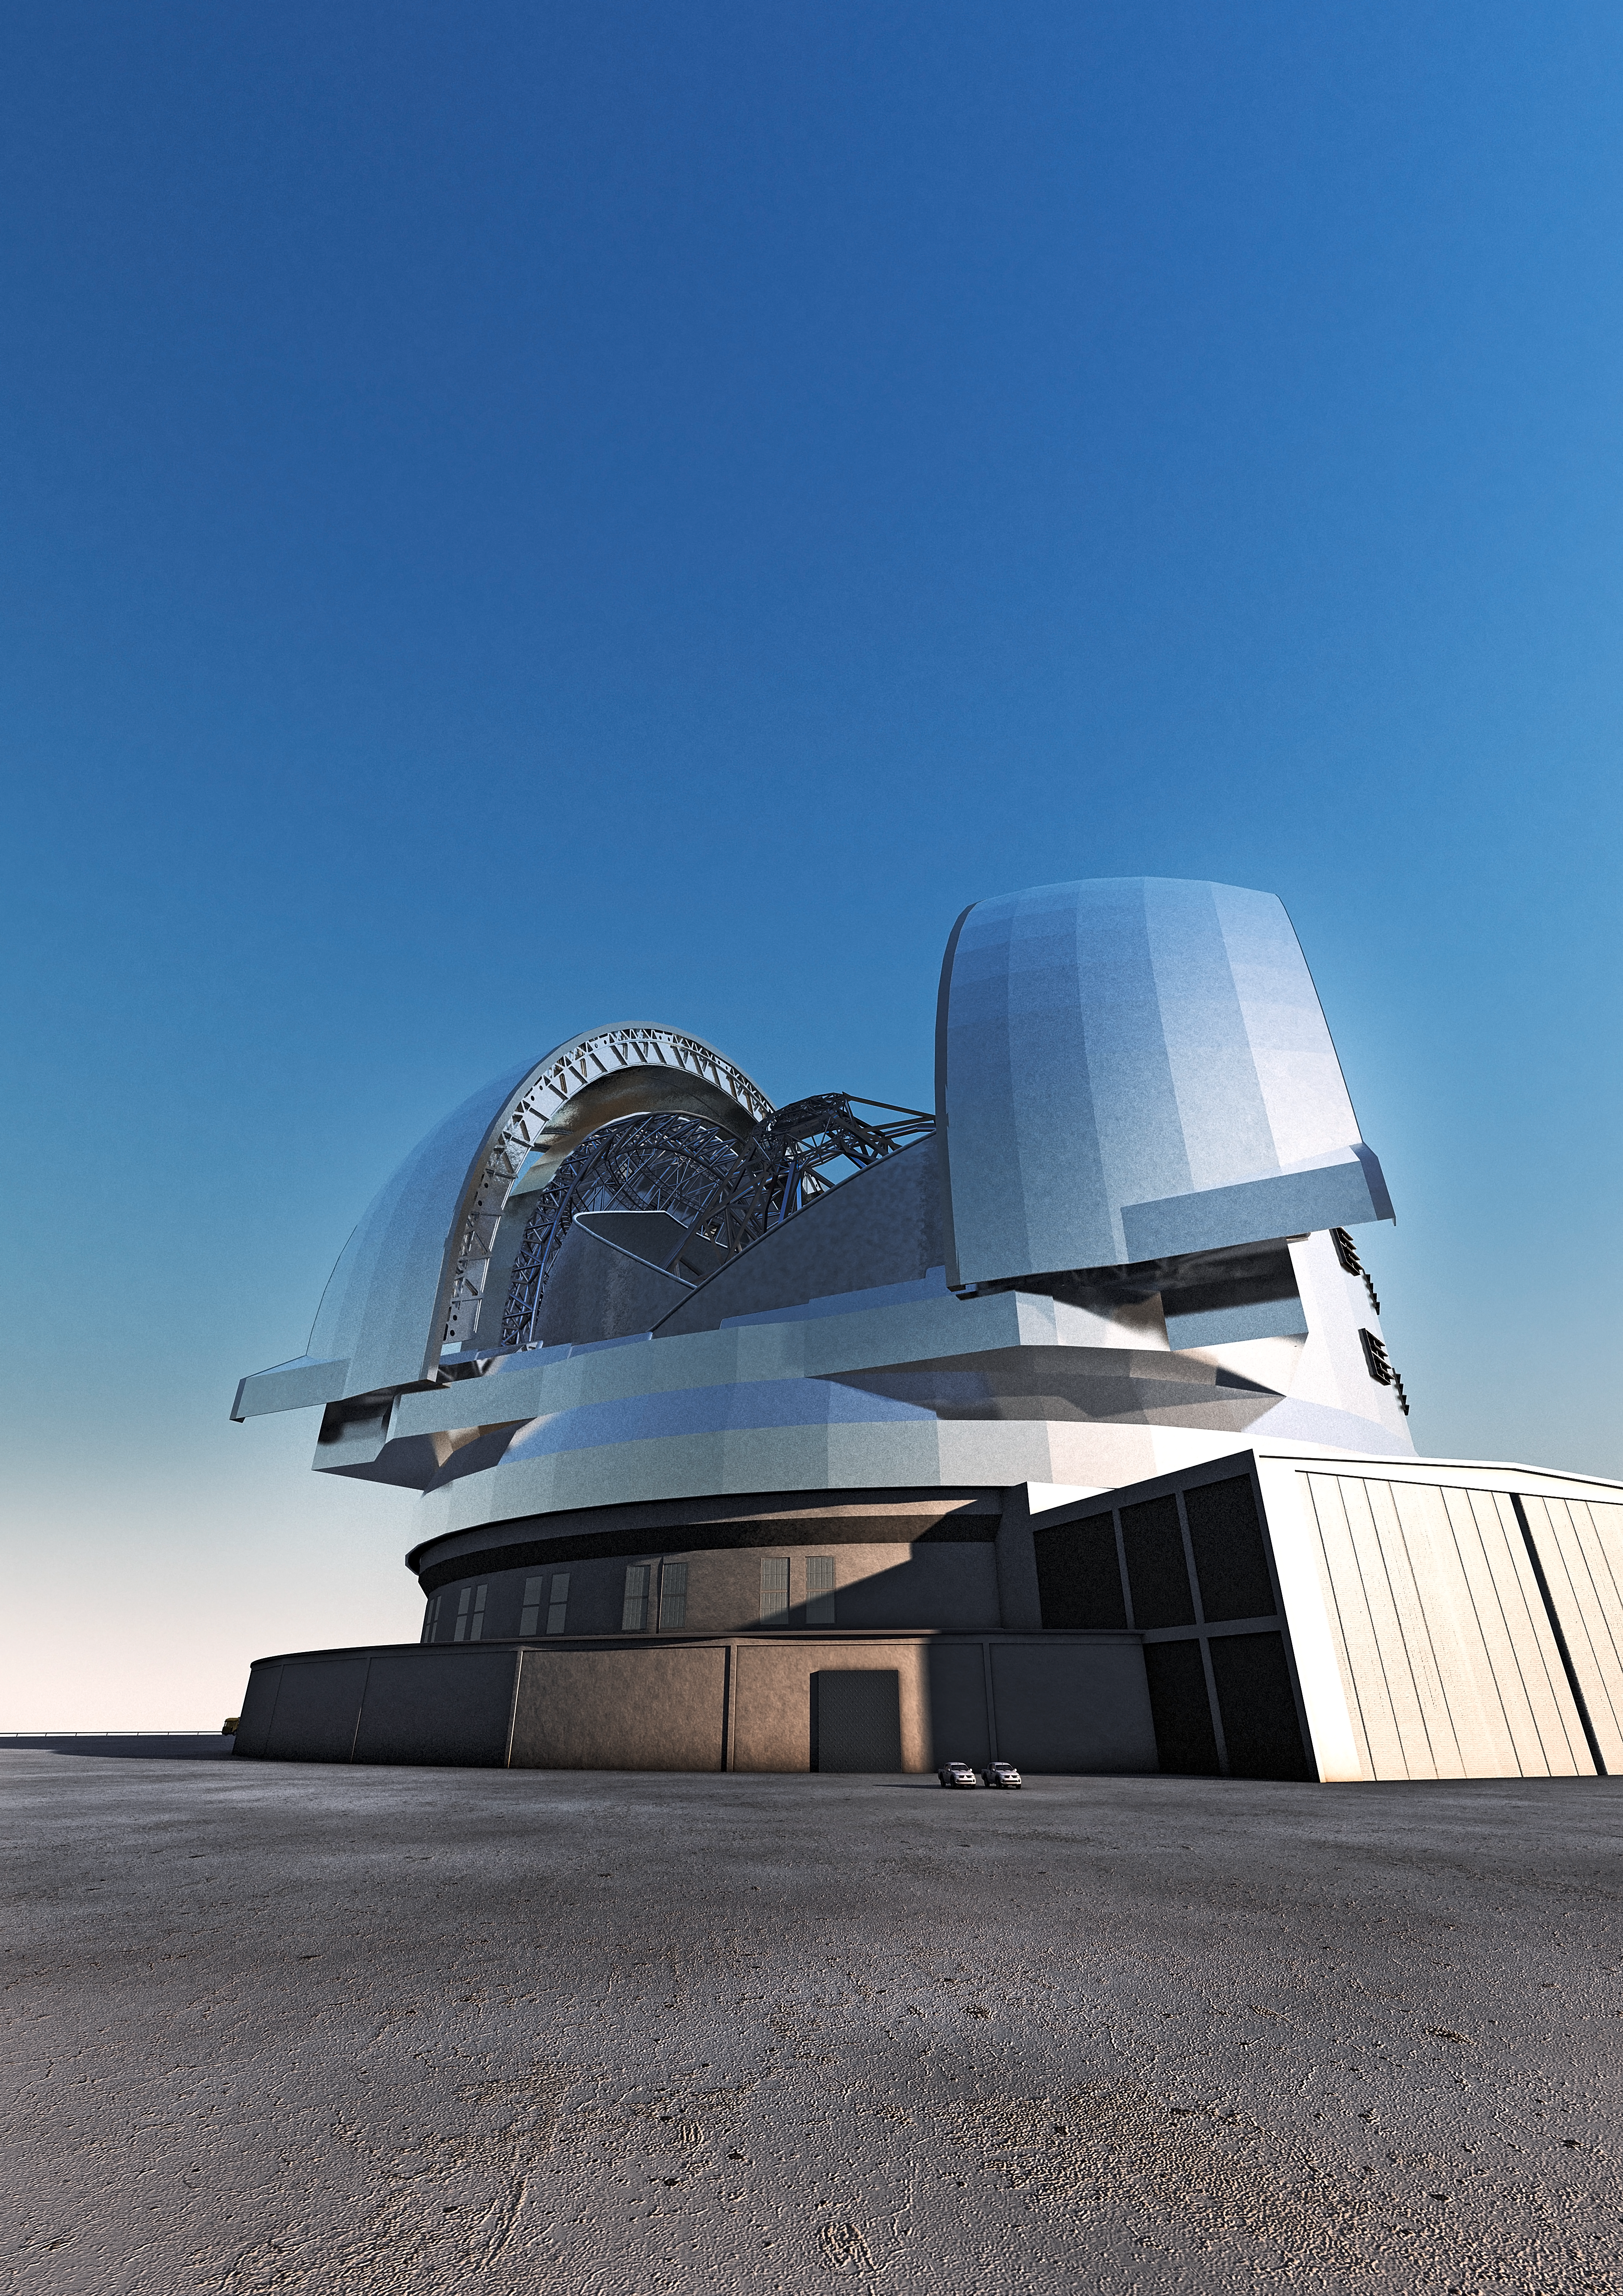

The ELT (artist's impression)

Artist's impression of the Extremely Large Telescope (ELT). The ELT will be the largest optical/infrared telescope in the world — the world's biggest eye on the sky.

The design for the ELT shown here was published in 2011 and is preliminary.

#L

Credit: ESO